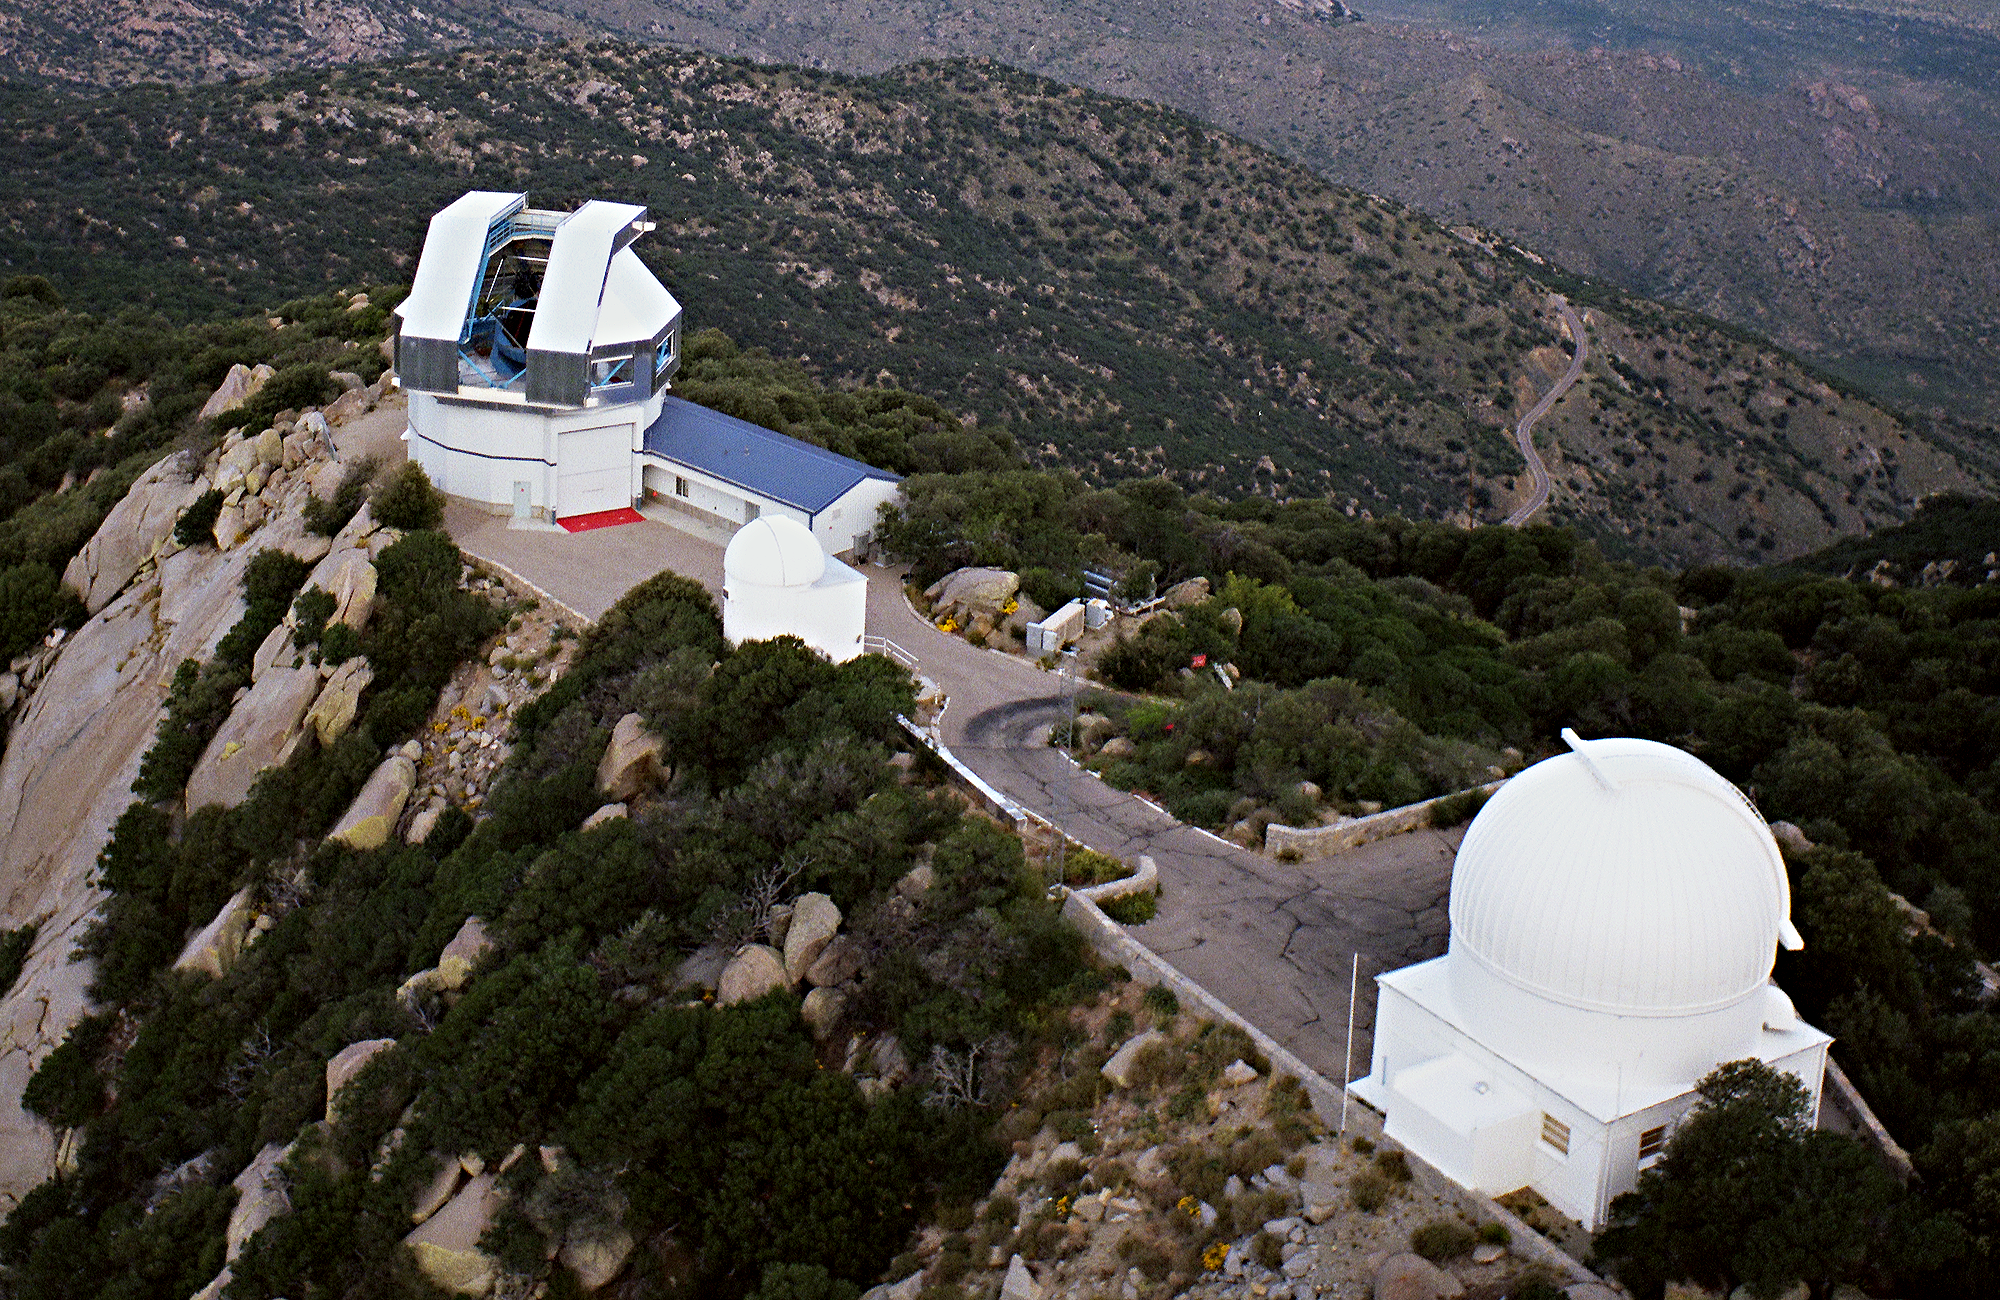

Exterior of WIYN telescope.

An aerial picture of the WIYN telescope building, with the old (now unused) 16 inch dome in front of it, and the 0.9-meter dome to the right. A variety of aerial views can be found under the facilities category.

Credit: NOIRLab/NSF/AURA